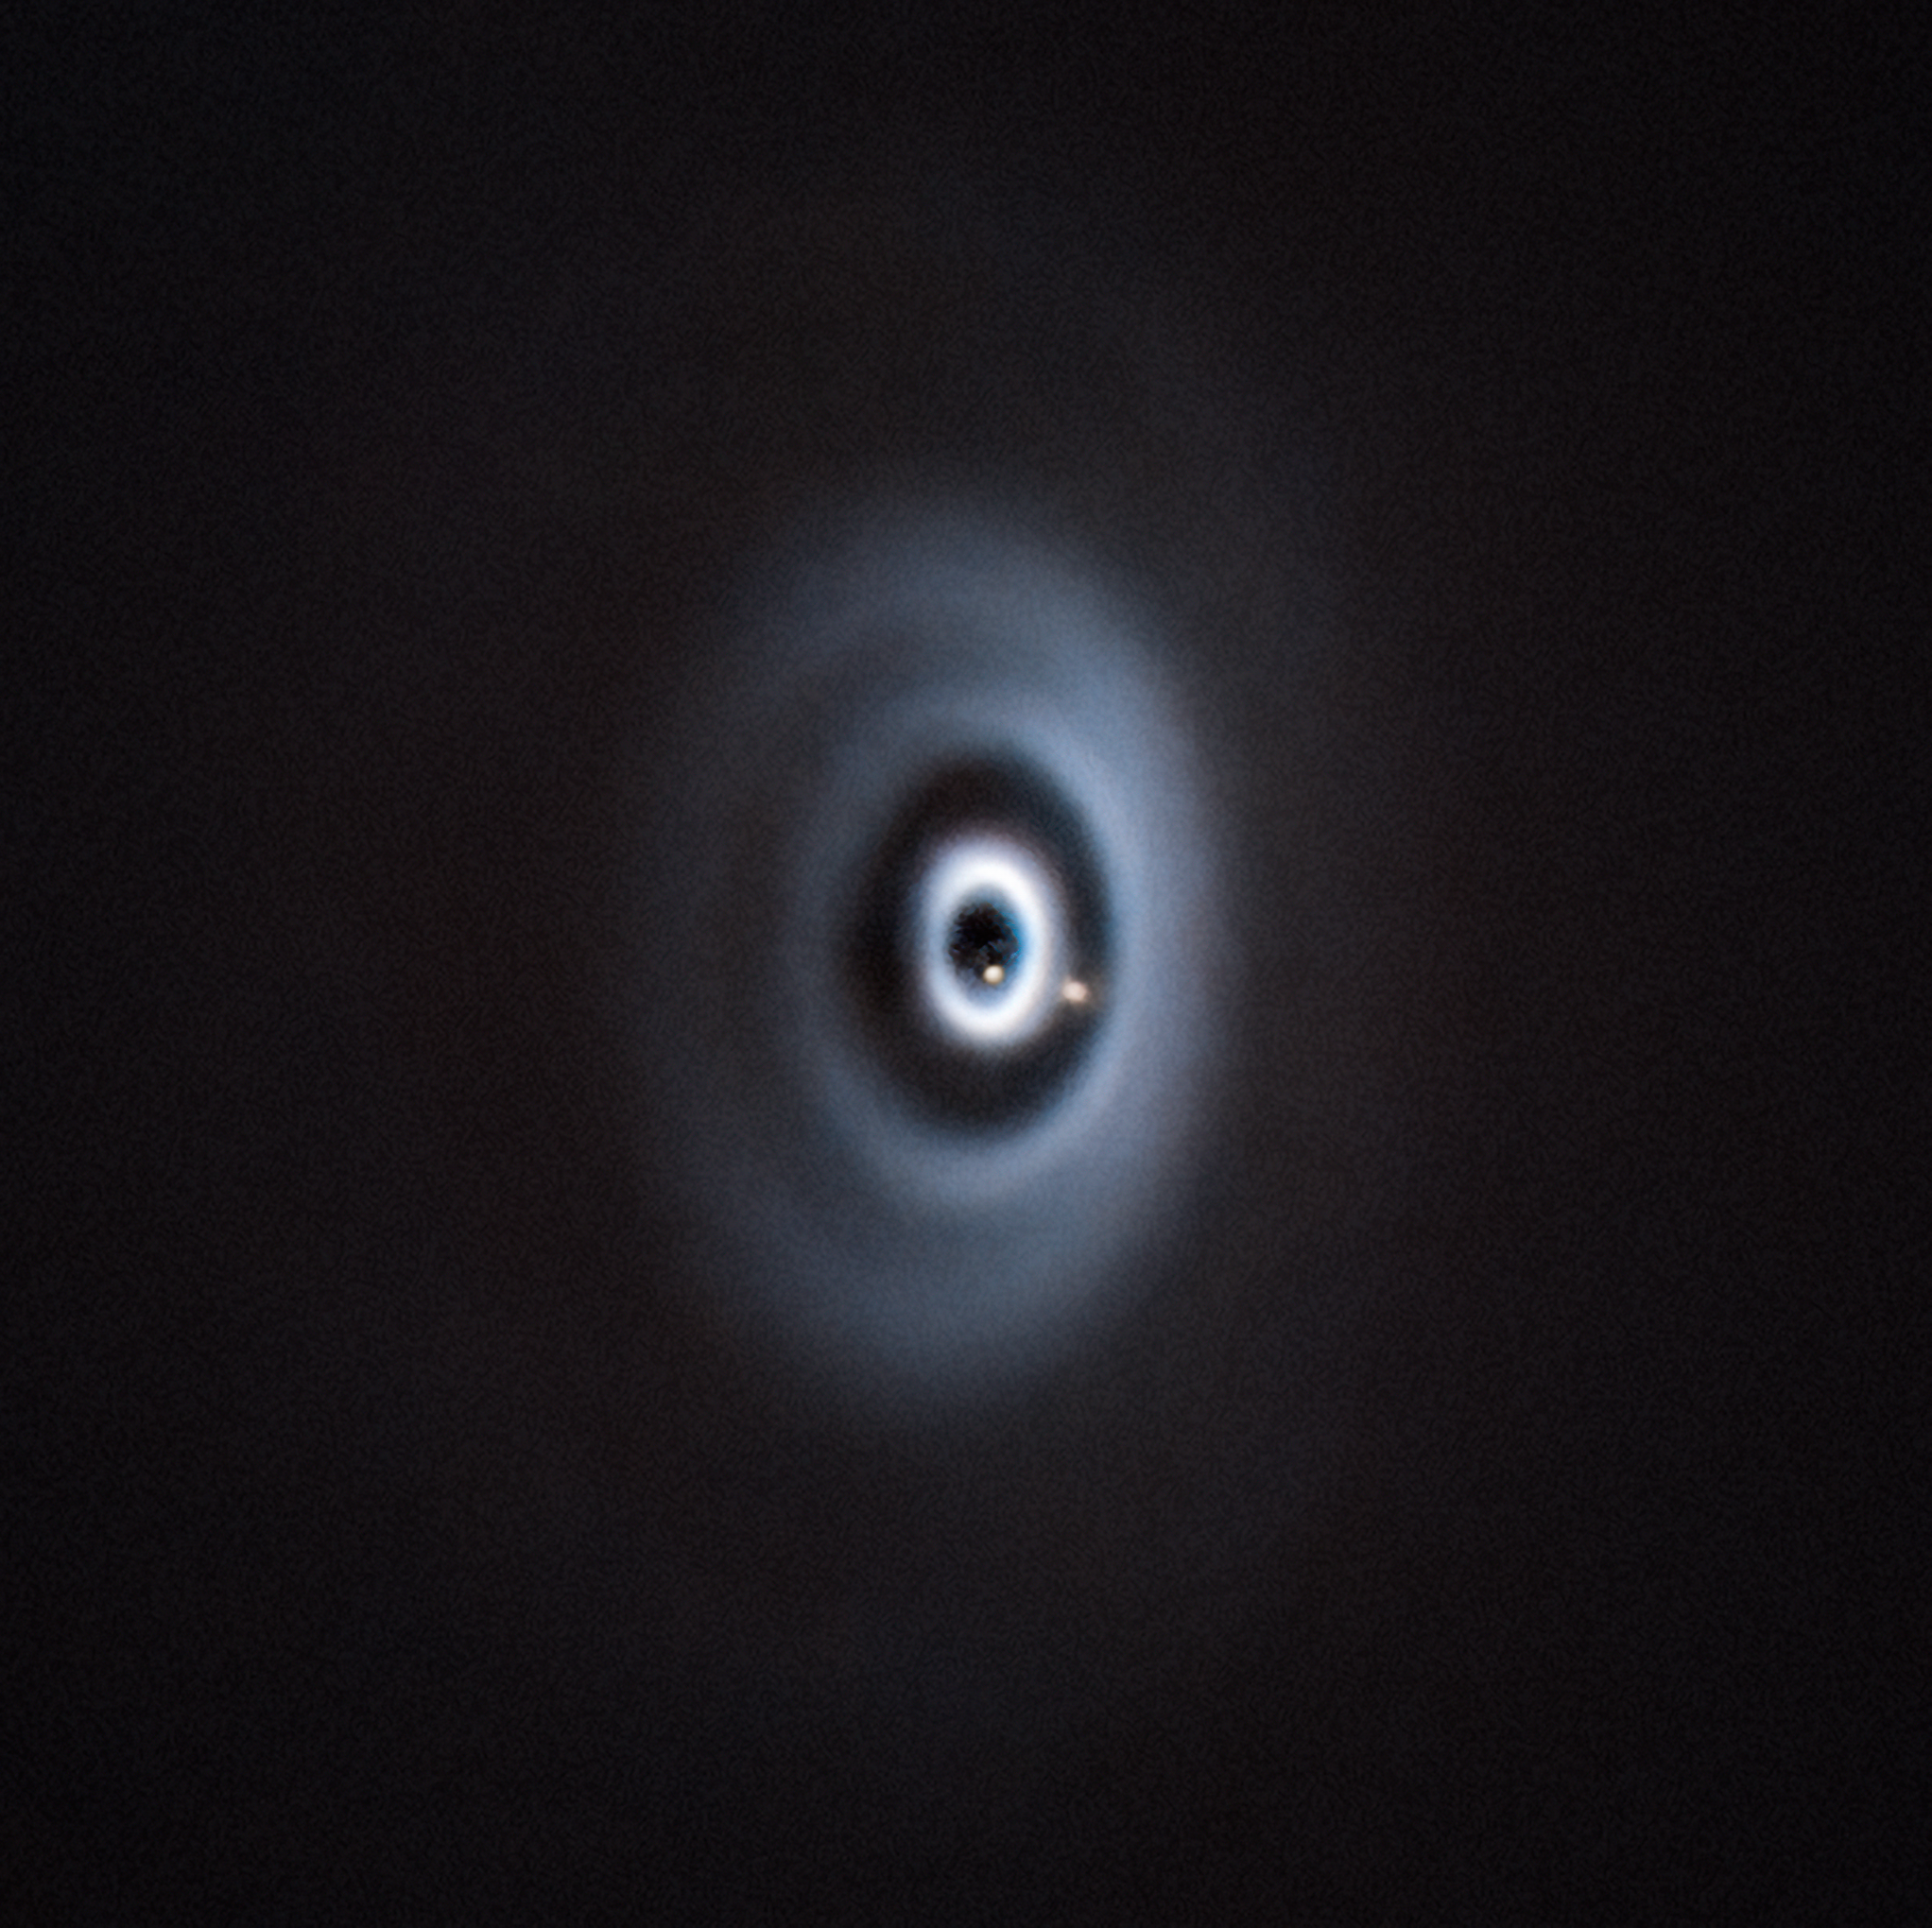

Composite VLT image of two planets around the WISPIT 2 star

This image shows two planets being born around the young star WISPIT 2. These observations were made with the SPHERE instrument at ESO’s Very Large Telescope (VLT). SPHERE can directly image exoplanets by correcting atmospheric turbulence and blocking the light from the central star.

This composite image contains SPHERE observations carried out at different epochs. The outermost planet, WISPIT 2b, was discovered first, whereas WISPIT 2c, which orbits much closer to the star, was confirmed afterwards.

Credit: ESO/C. Lawlor, R. F. van Capelleveen et al.